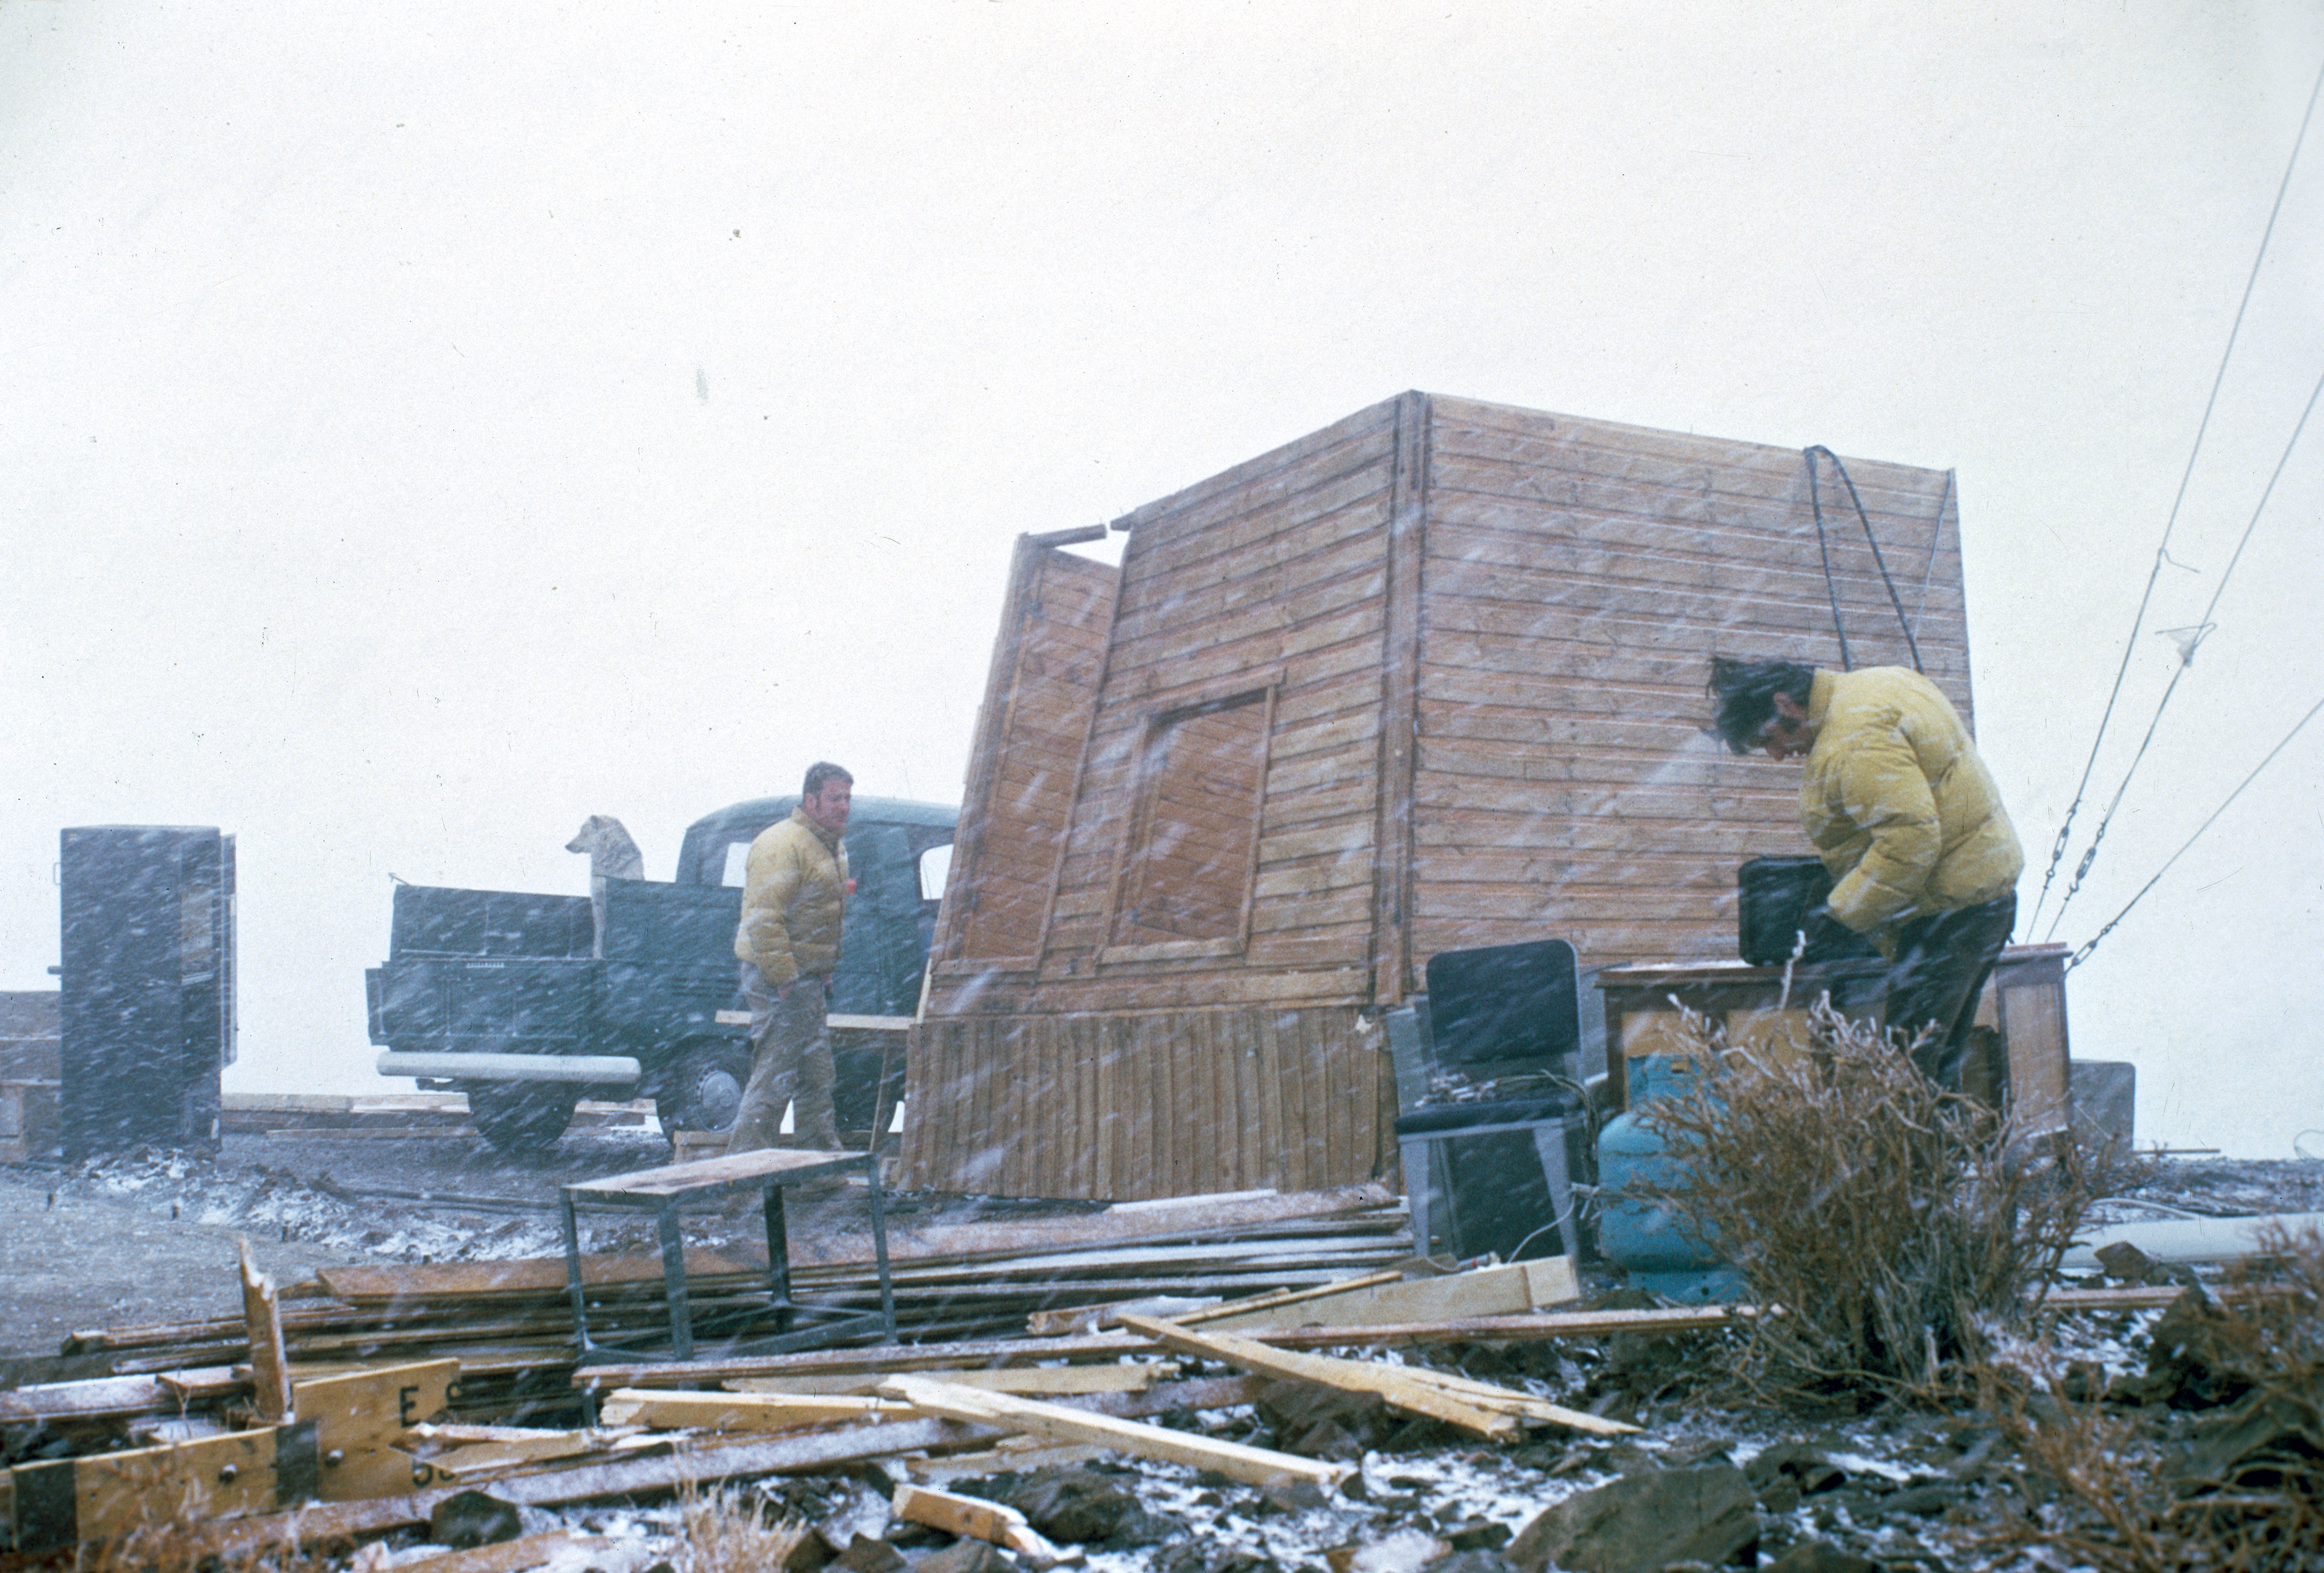

Harsh conditions at La Silla

Harsh conditions at La Silla

Credit: ESO